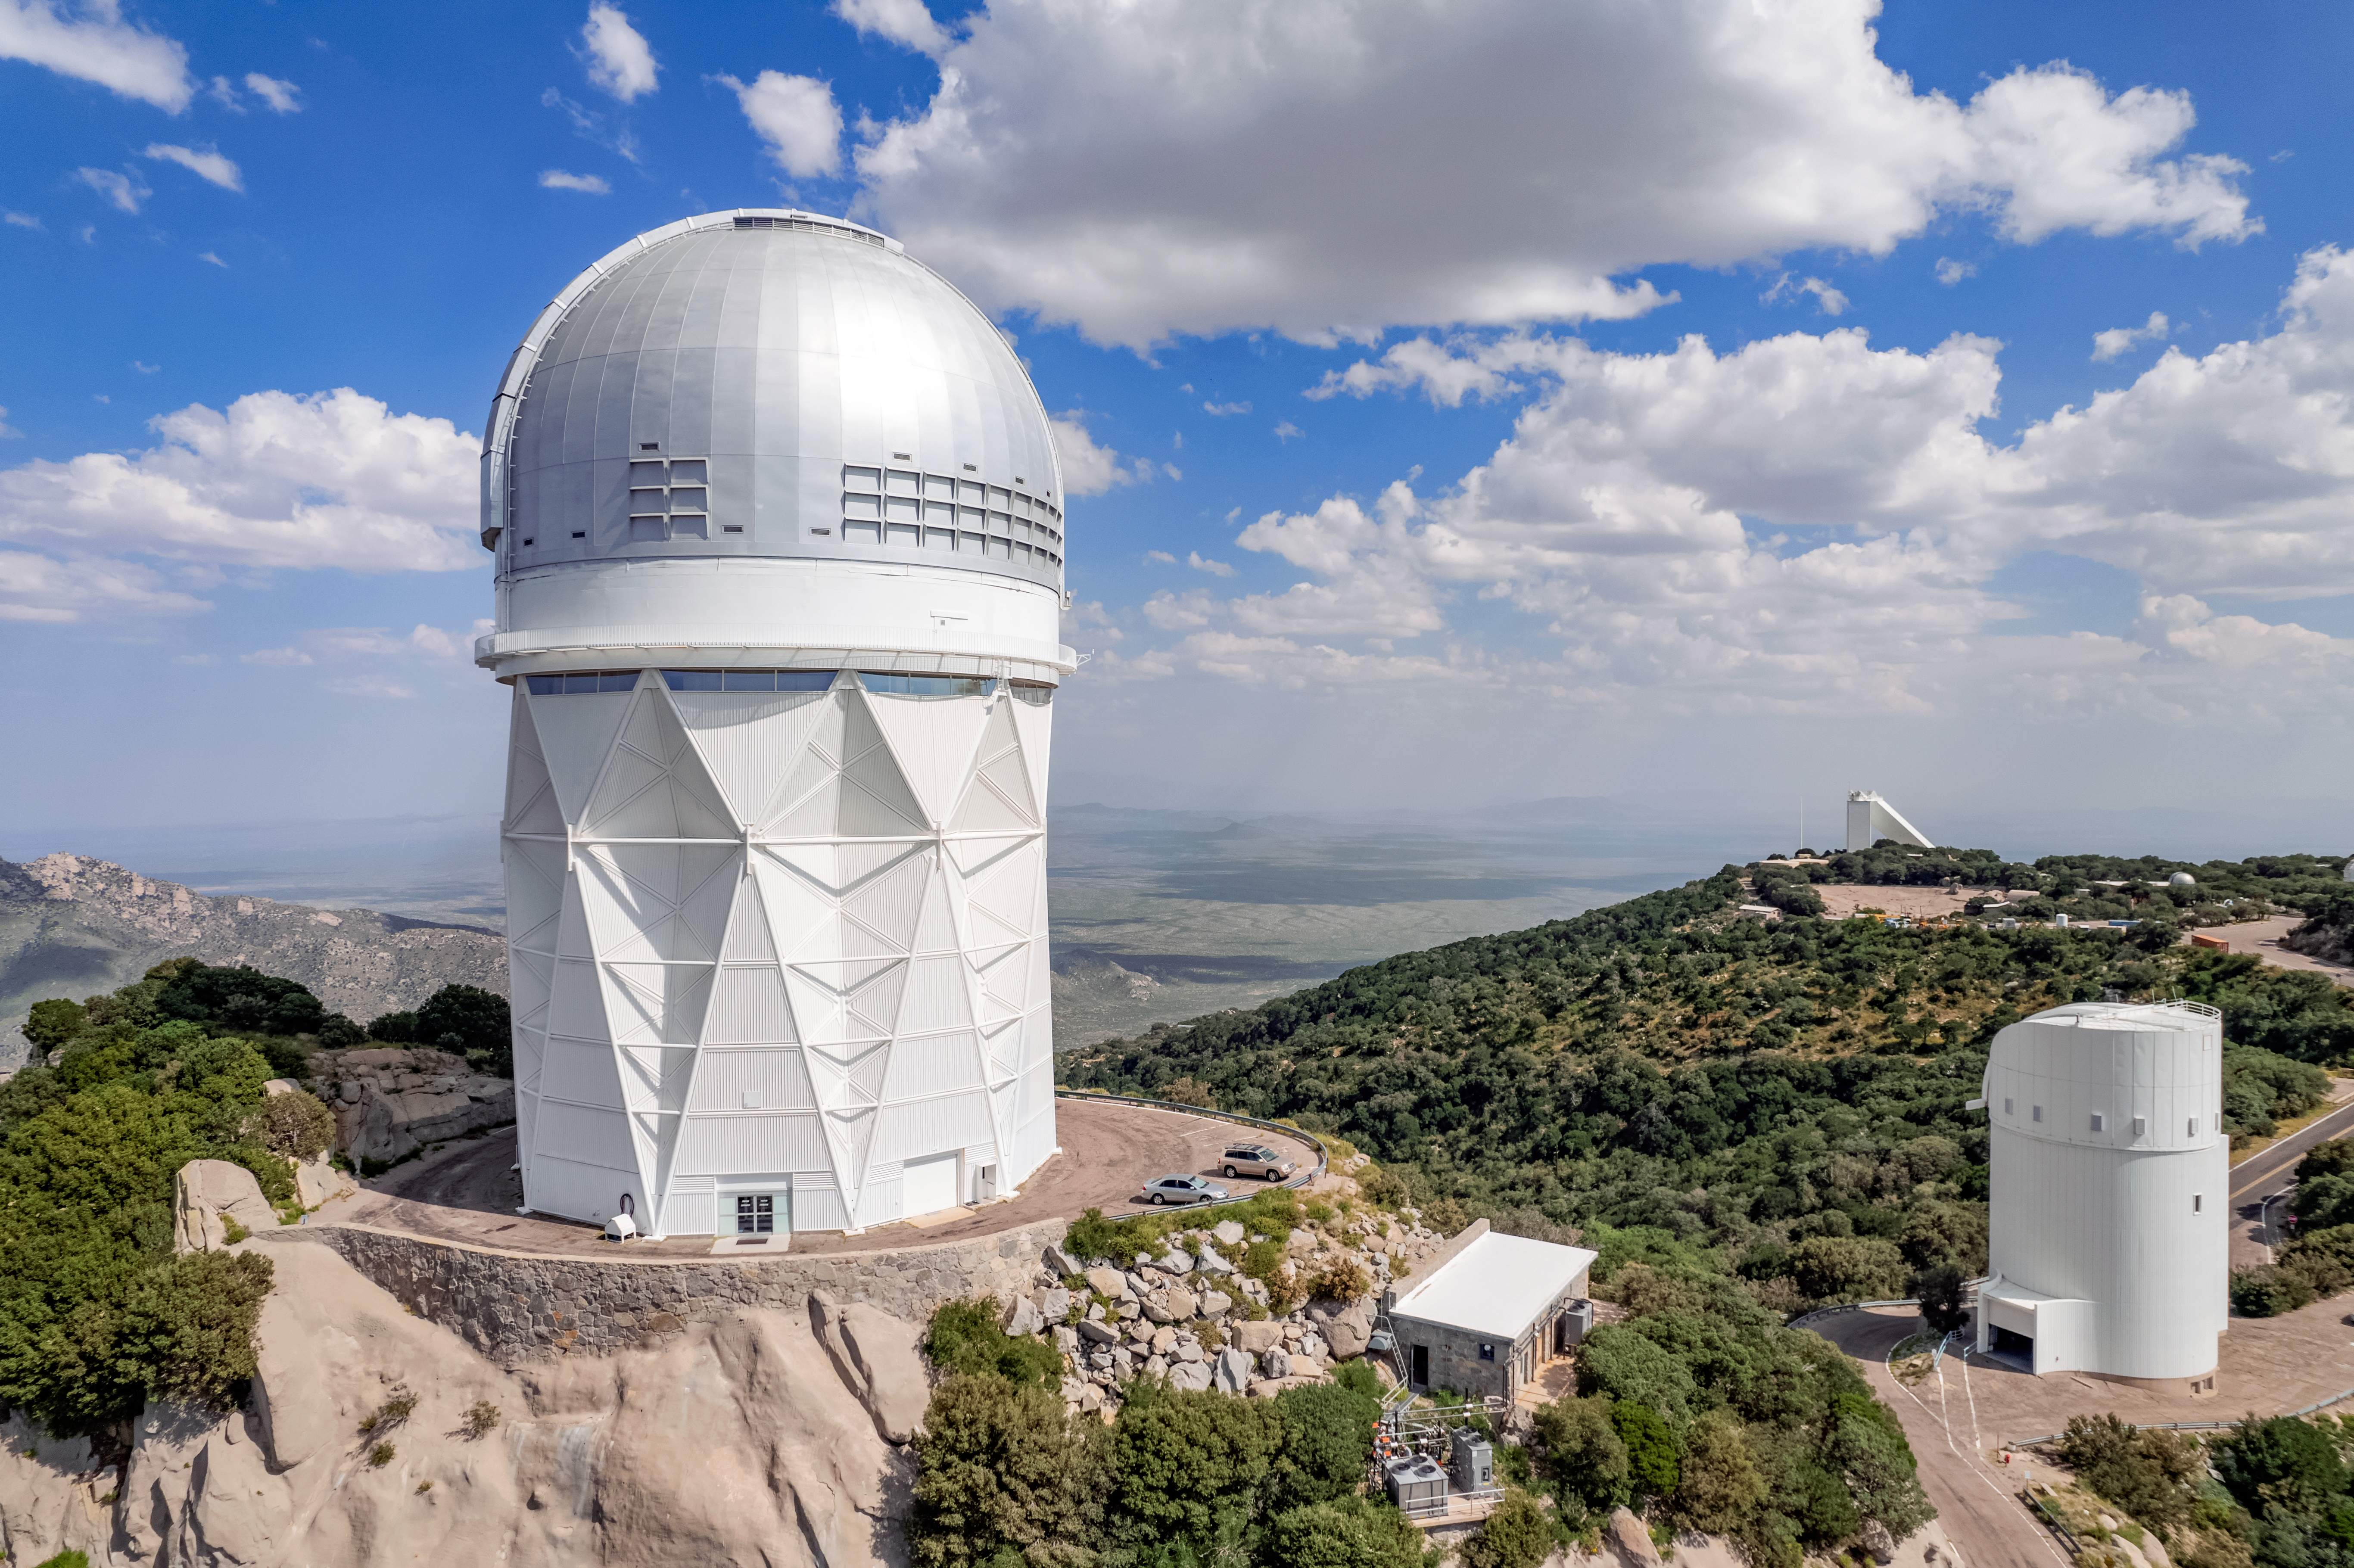

The Nicholas U. Mayall 4-meter Telescope

The Nicholas U. Mayall 4-meter Telescope is shown here with other telescopes at the Kitt Peak National Observatory visible in the background.

Credit: NOIRLab/AURA/NSF